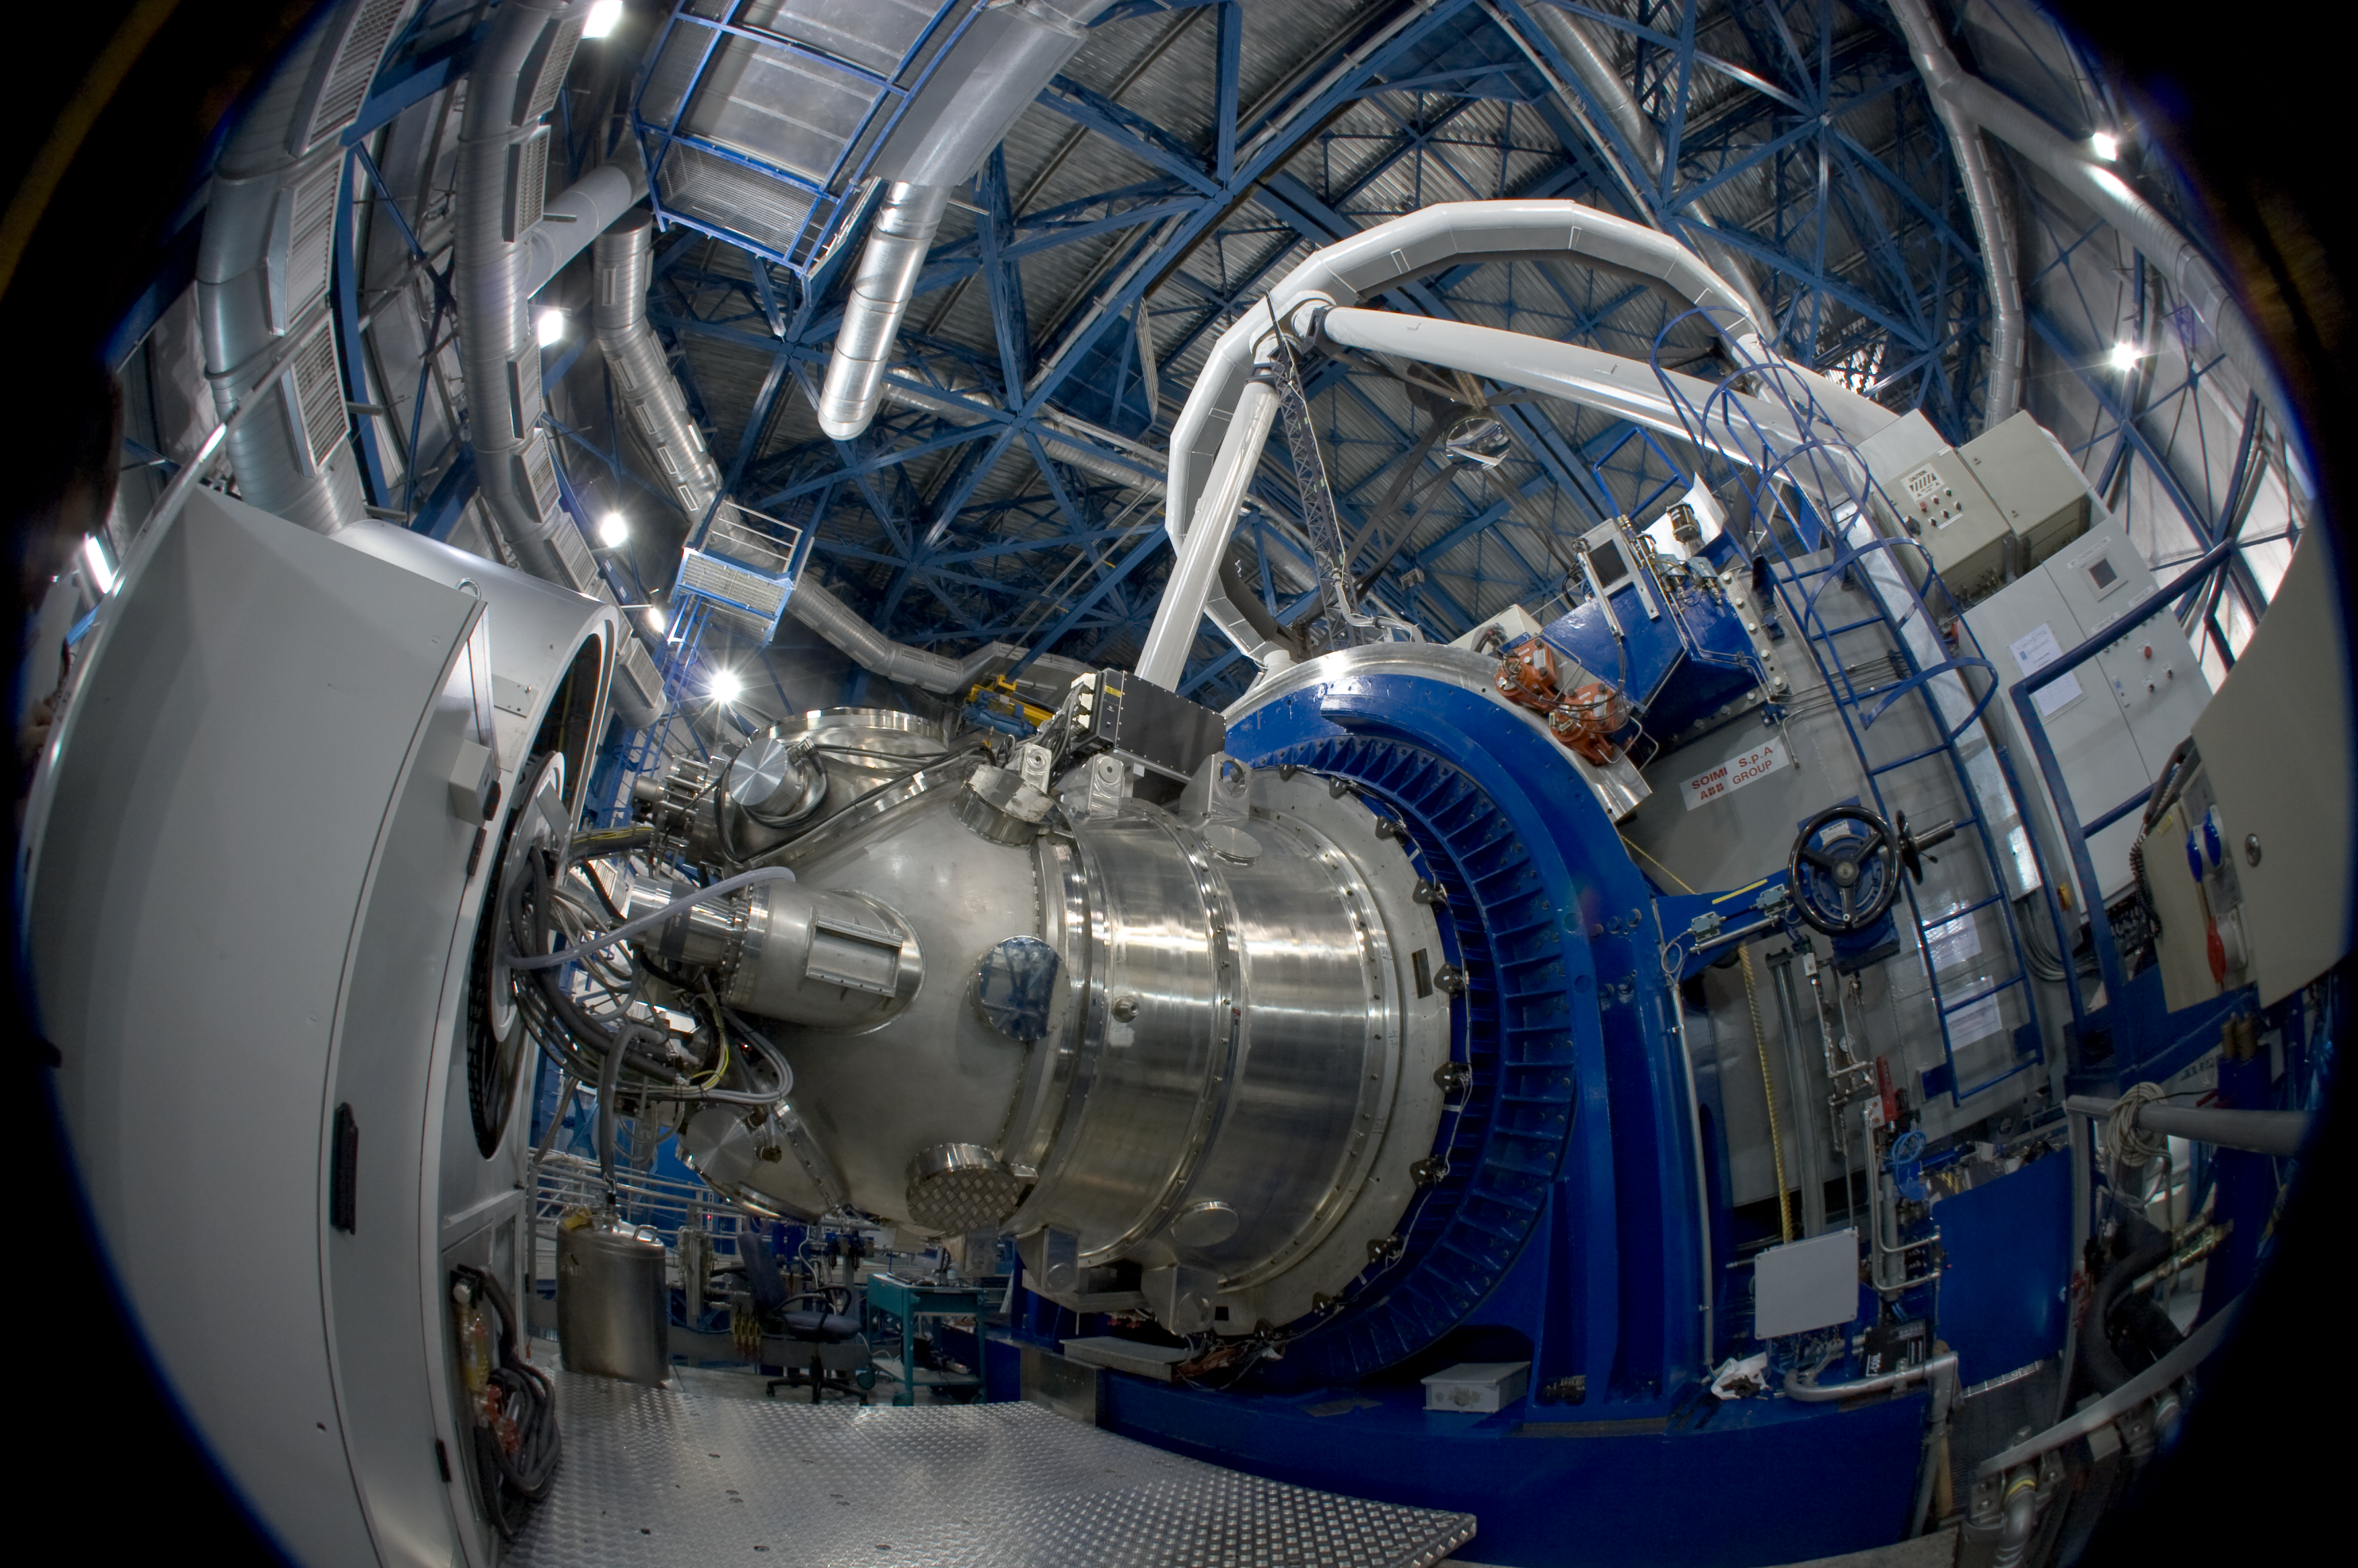

The HAWK-I instrument at the VLT

The HAWK-I instrument mounted on the telescope's Nasmyth (side) port. HAWK-I is attached on Yepun, Unit Telescope number 4 of ESO's Very Large Telescope and saw First Light on the night of 31 July 2007. As the telescope tracks the celestial object under study, the entire instrument (2.2 tonnes) must rotate with great precision about its optical axis to hold the image stationary while the exposure is taken.

Credit: ESO/S. Guisard (www.eso.org/~sguisard)